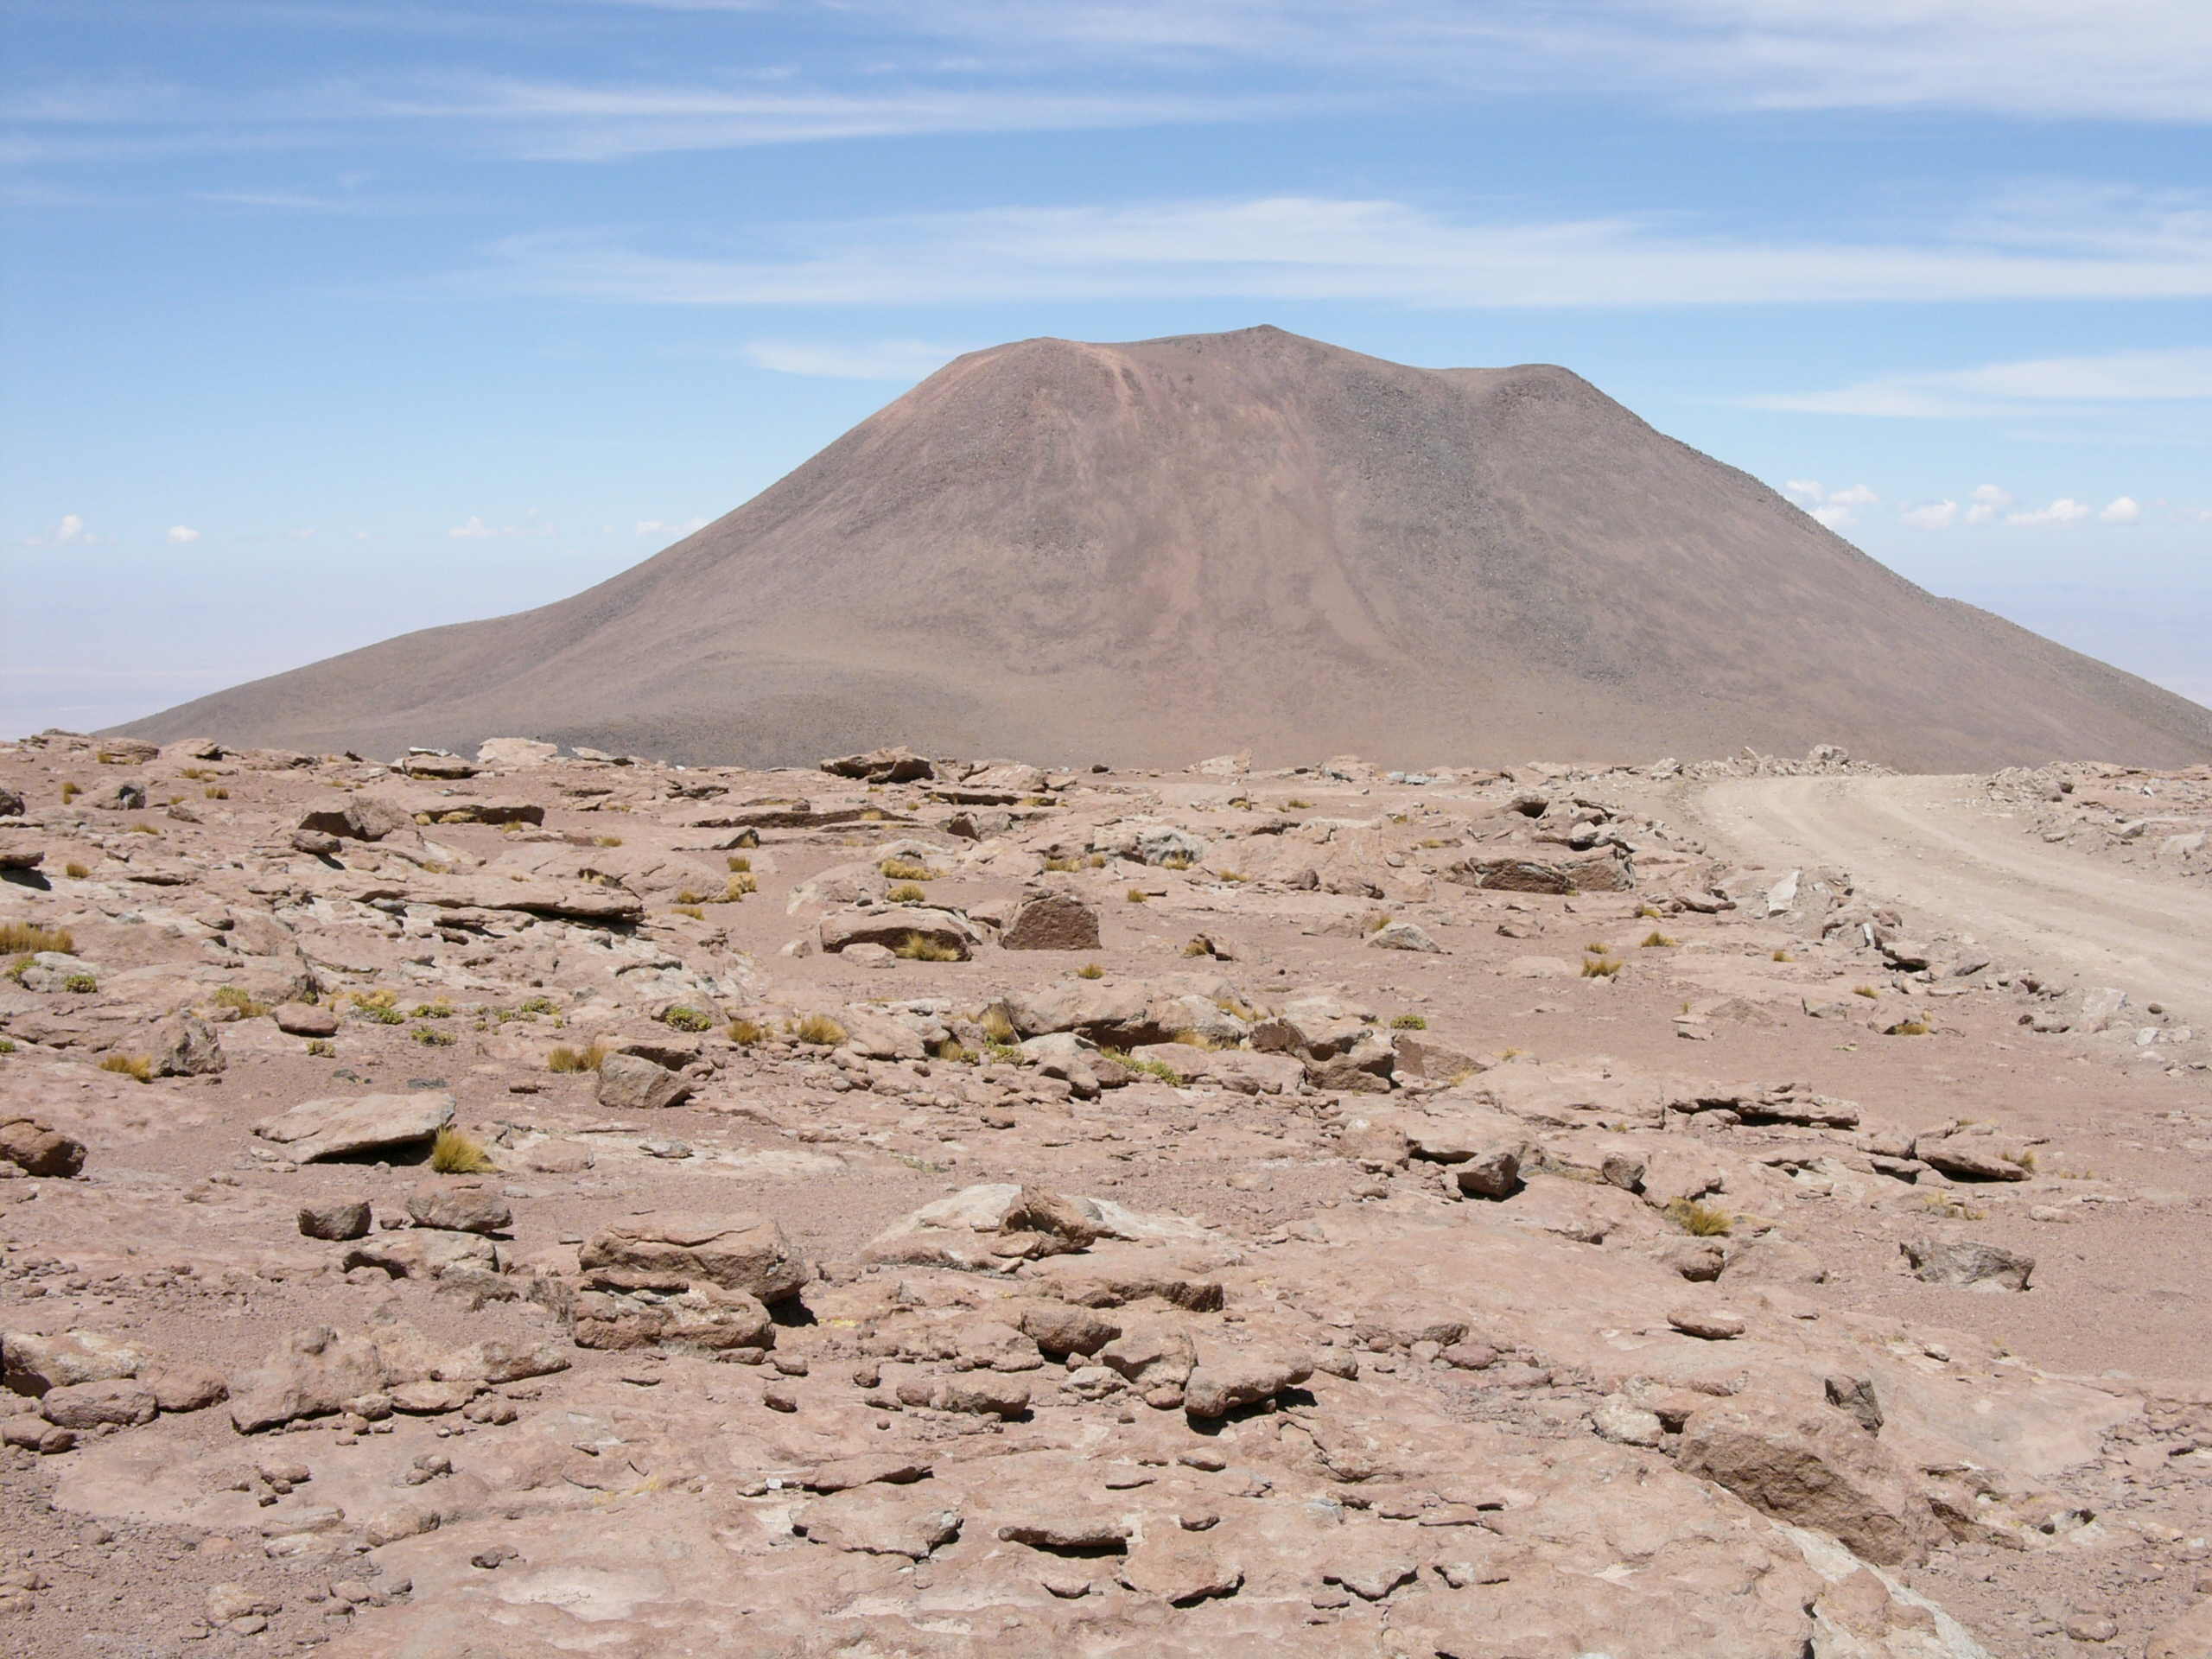

The Road To ALMA

A typical view of the landscape along the access road to the high site of ALMA. Altitude of approximately 4,000 metres.

Credit: ALMA (ESO/NAOJ/NRAO)